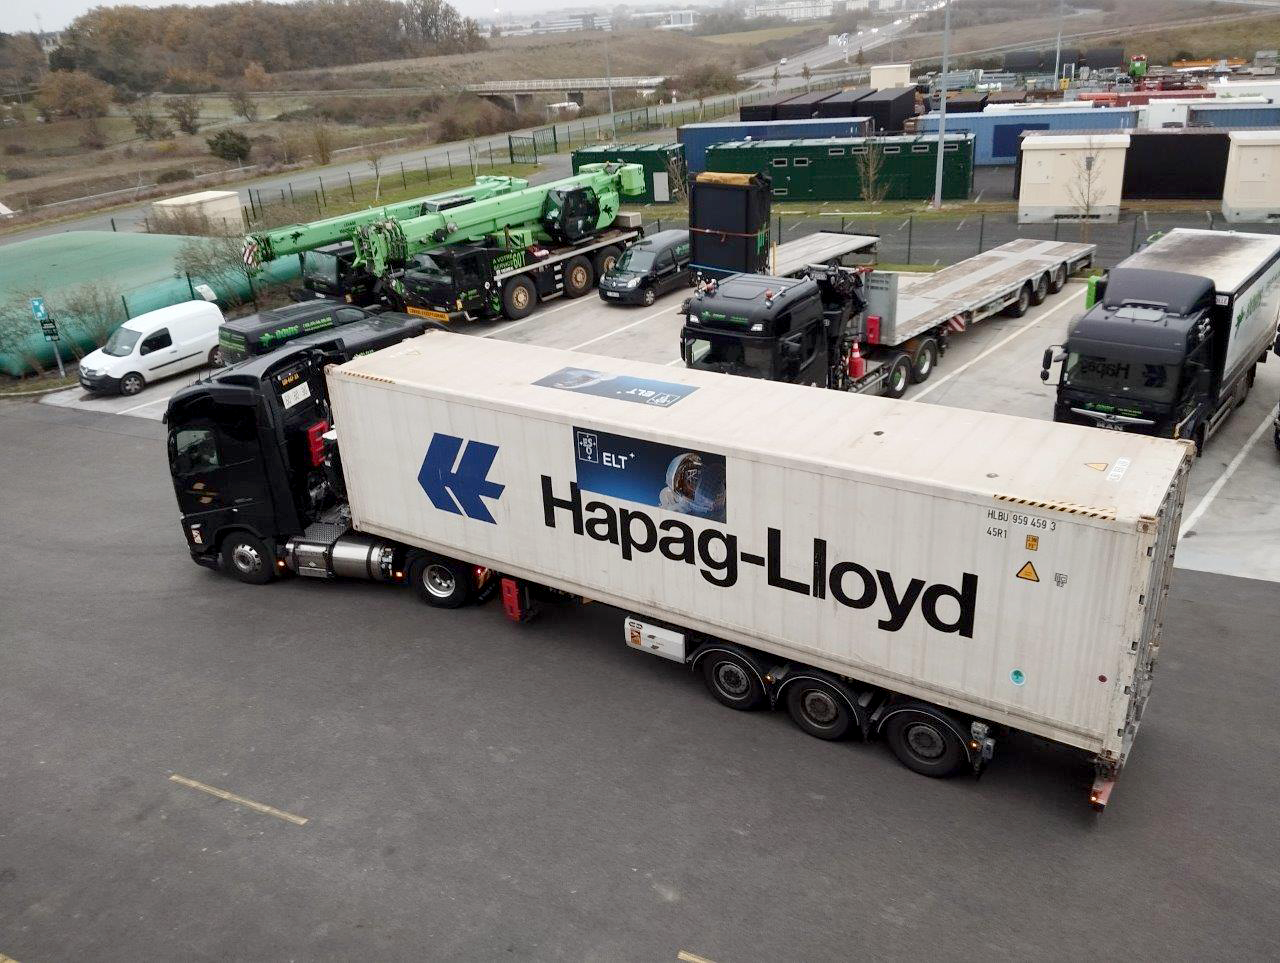

ELT mirror segments off for delivery

Captured outside a storage facility near Poitiers, France, this photograph shows a lorry, or truck, full of segments of the Extremely Large Telescope (ELT) main mirror, ready to start their journey. Construction of the ELT is truly an international endeavour, with numerous European and Chilean organisations contributing to the design, assembly and shipping of the telescope parts. The delicate task of transporting the segments was assigned to Danish company DSV, which is shipping the first set of segments via German company Hapag-Lloyd.

Credit: ESO/A. Centeio